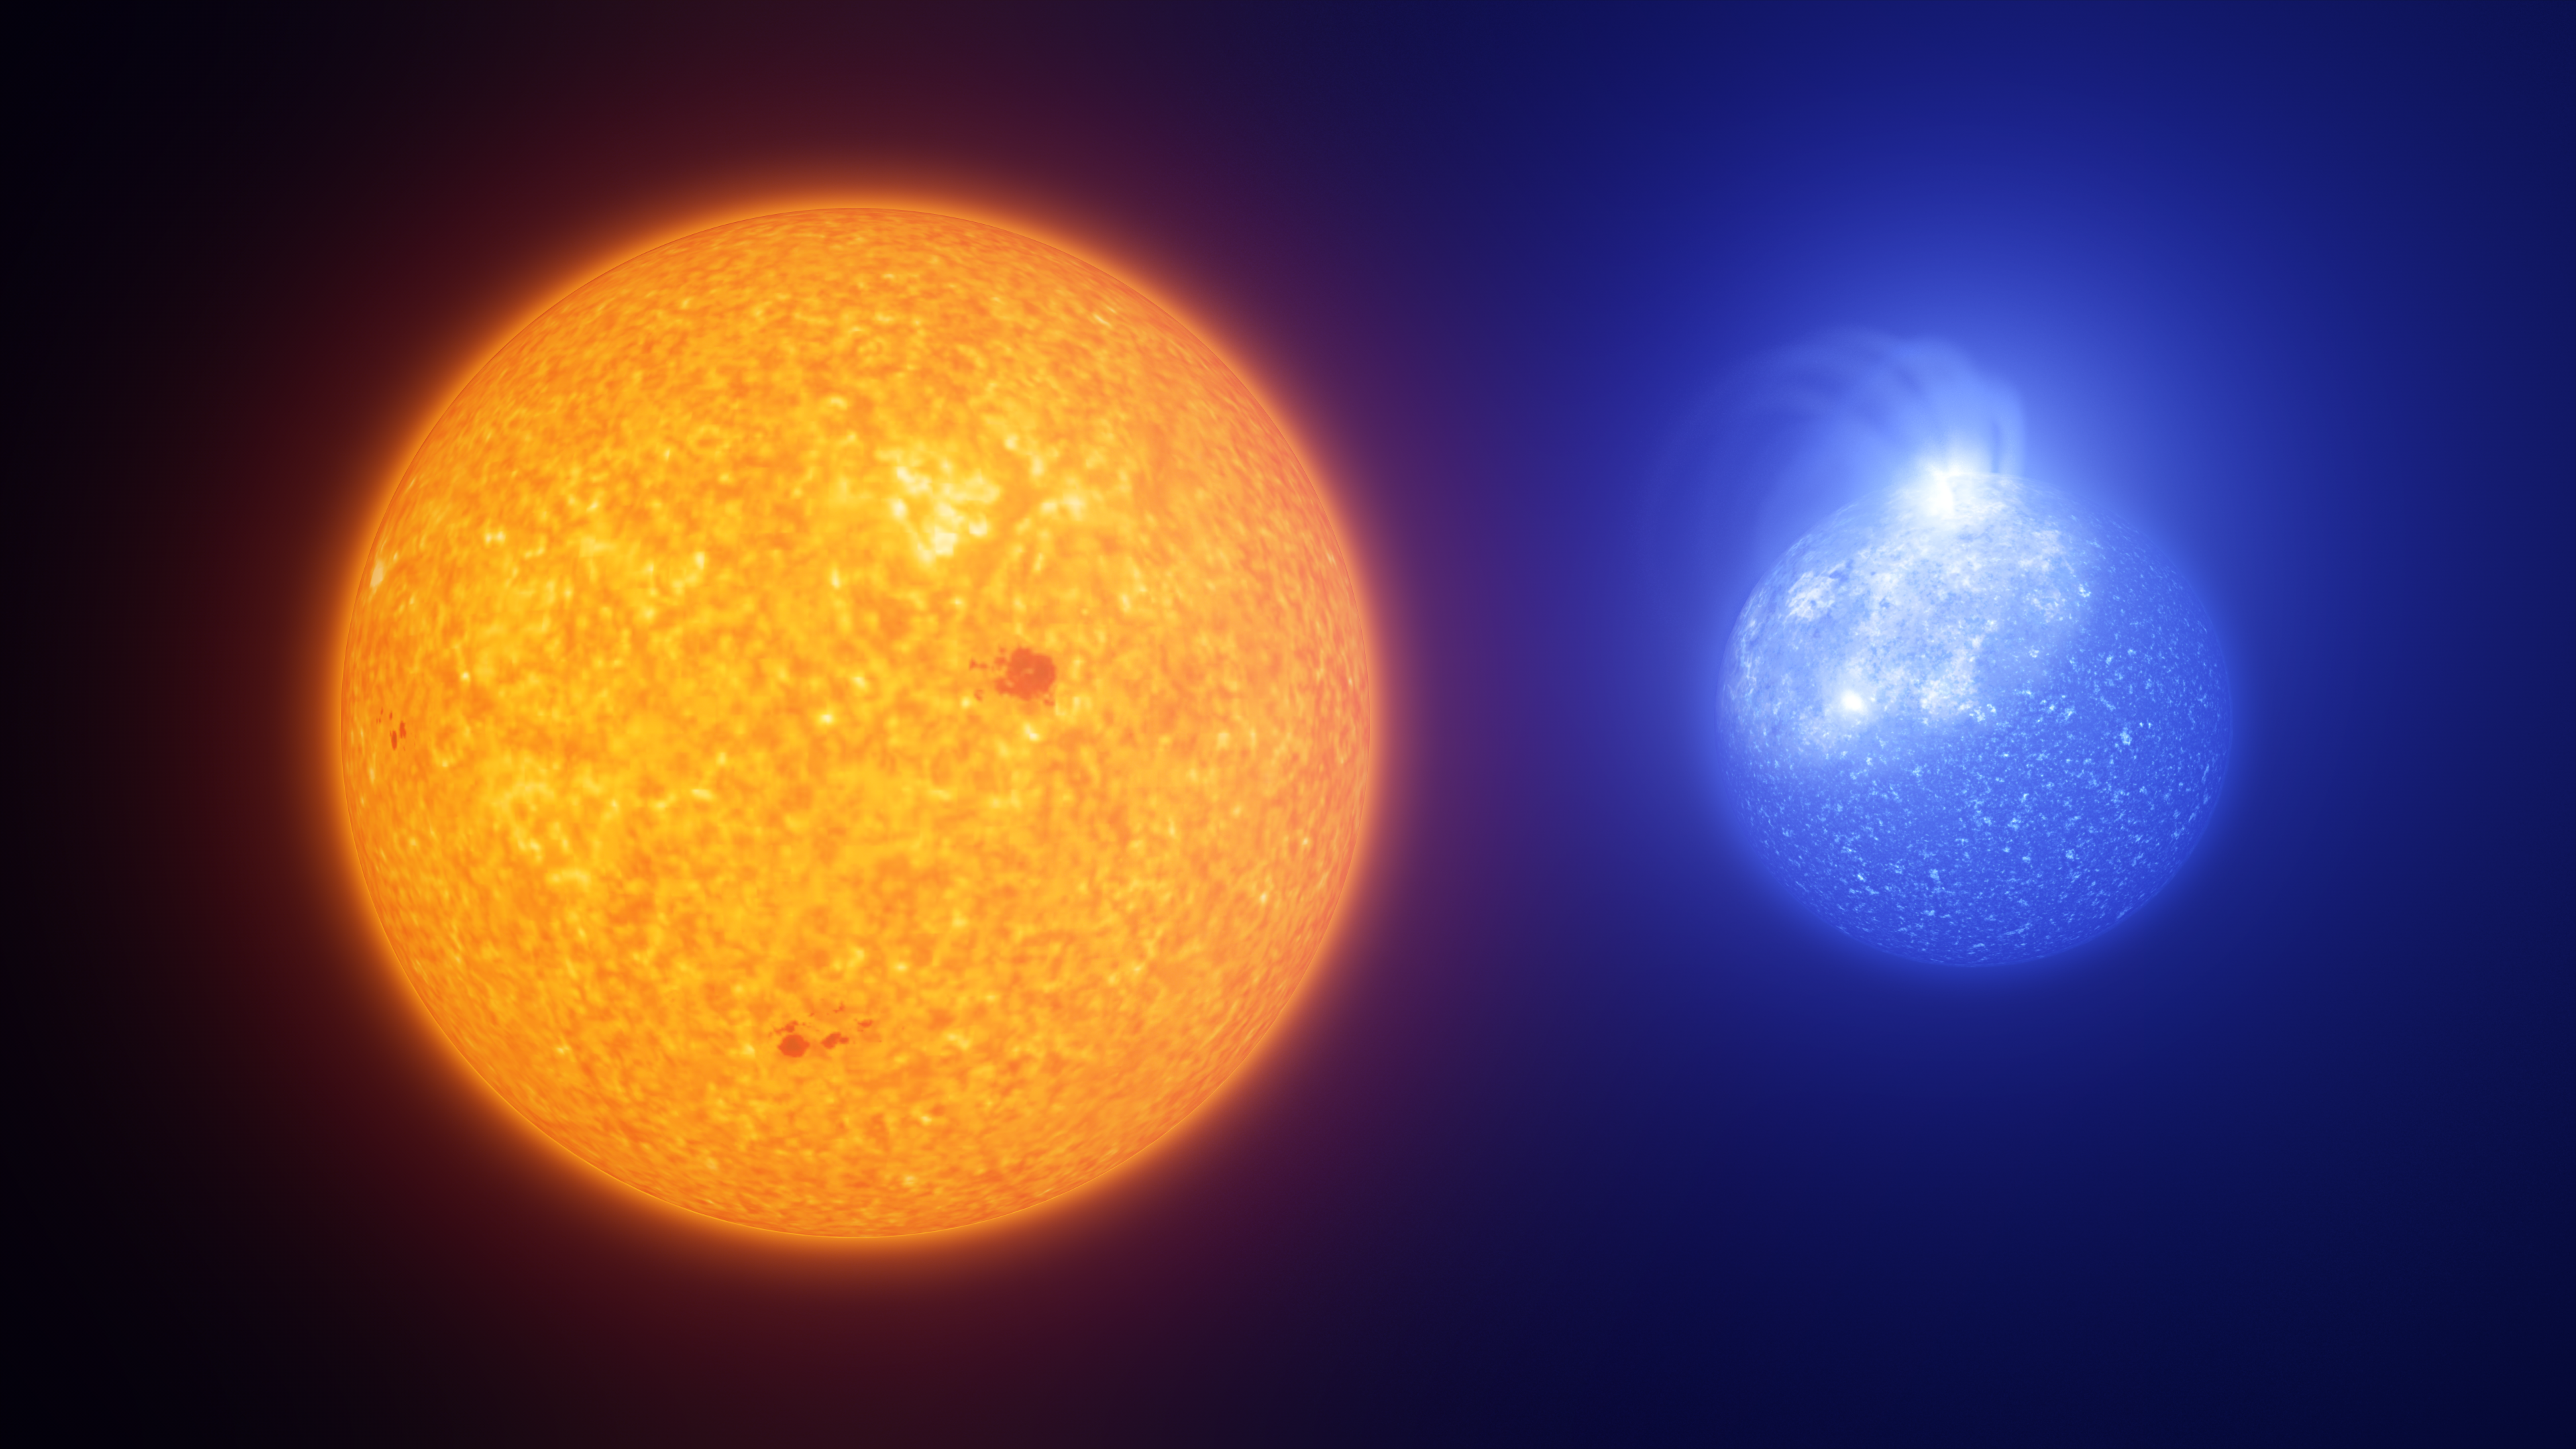

Spots on the Sun vs spots on extreme horizontal branch stars (artist's impression)

Spots on extreme horizontal branch stars (right) appear to be quite different from the dark sunspots on our own Sun (left), but both are caused by magnetic fields. The spots on these hot, extreme stars are brighter and hotter than the surrounding stellar surface, unlike on the Sun where we see spots as dark stains on the solar surface that are cooler than their surroundings. The spots on extreme horizontal branch stars are also significantly larger than sunspots, covering up to a quarter of the star’s surface. While sunspots vary in size, a typical size is around an Earth-size planet, 3000 smaller than a giant spot on an extreme horizontal branch star.

Credit: ESO/L. Calçada, INAF-Padua/S. Zaggia